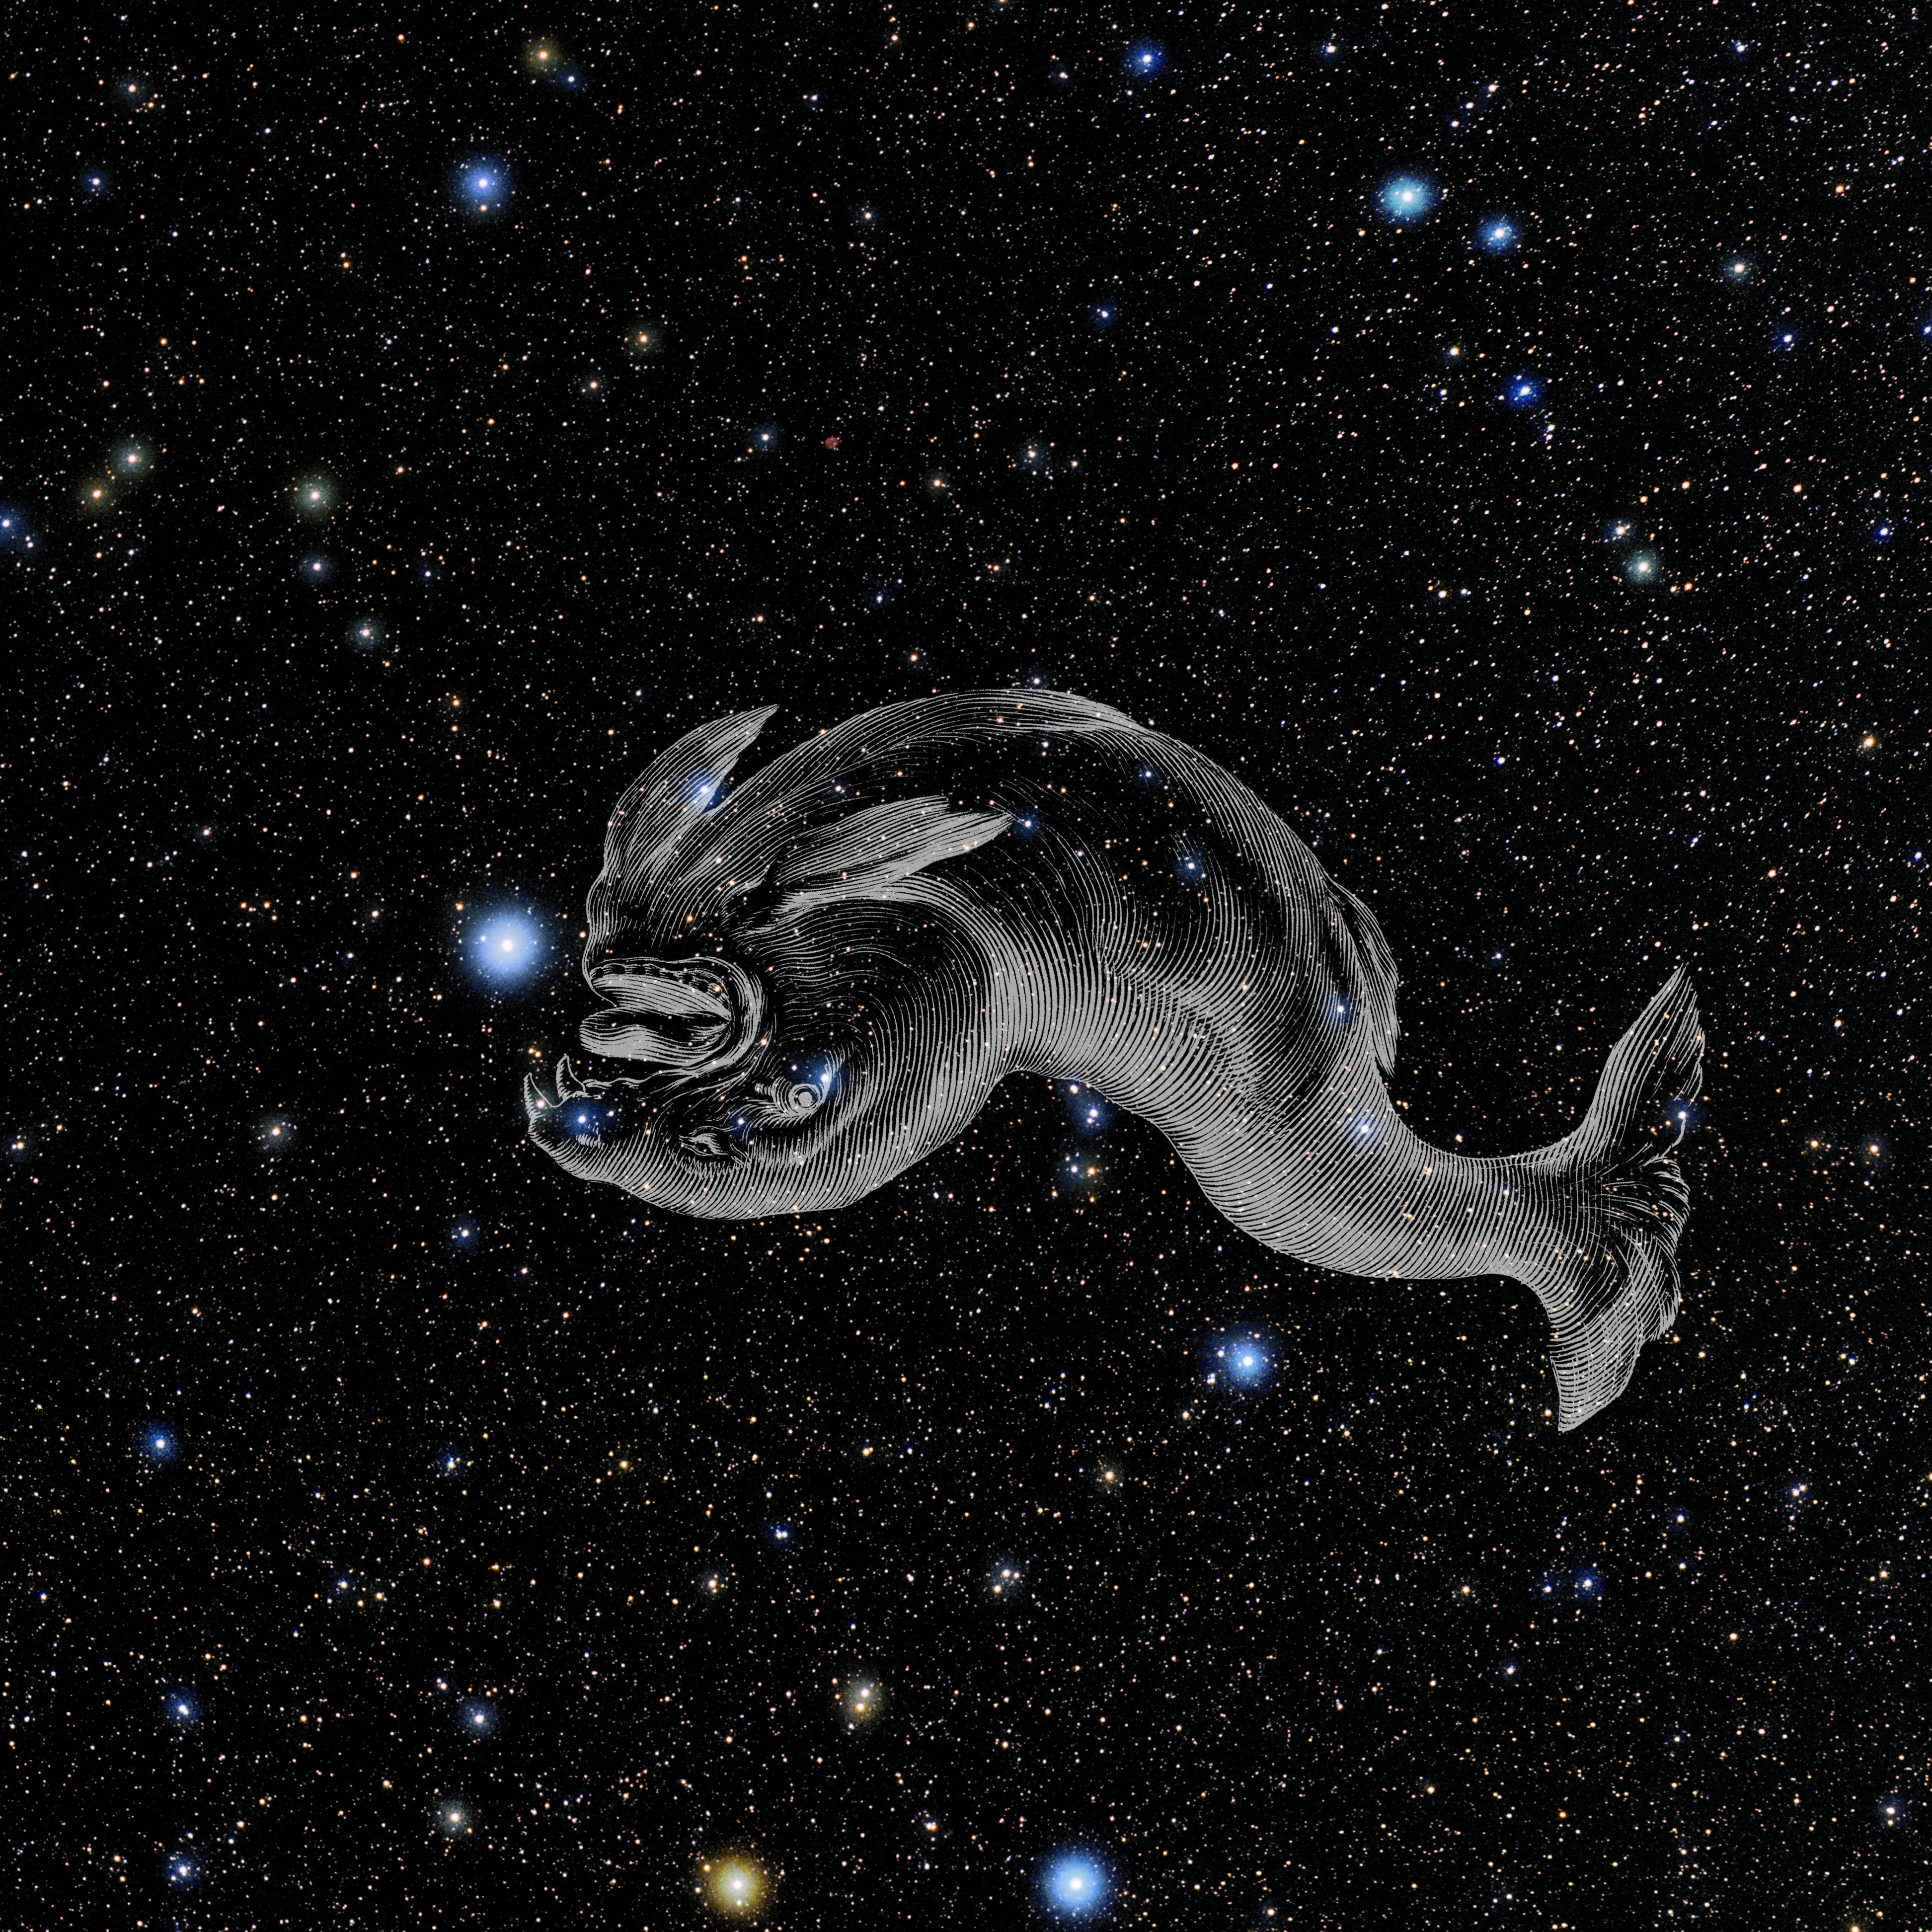

Piscis Austrinus with Hevelius Drawing

Photo of the constellation Piscis Austrinus from NOIRLab's 88 Constellations project showing Johannes Hevelius drawing of the constellation in Uranographia, his celestial catalogue in 1690.
Here is the version with the constellation 'stick figure' and here the unannotated version.

Credit: E. Slawik/NOIRLab/NSF/AURA/M. Zamani/J. Hevelius/NASA Universe of Learning/USNO/STScI